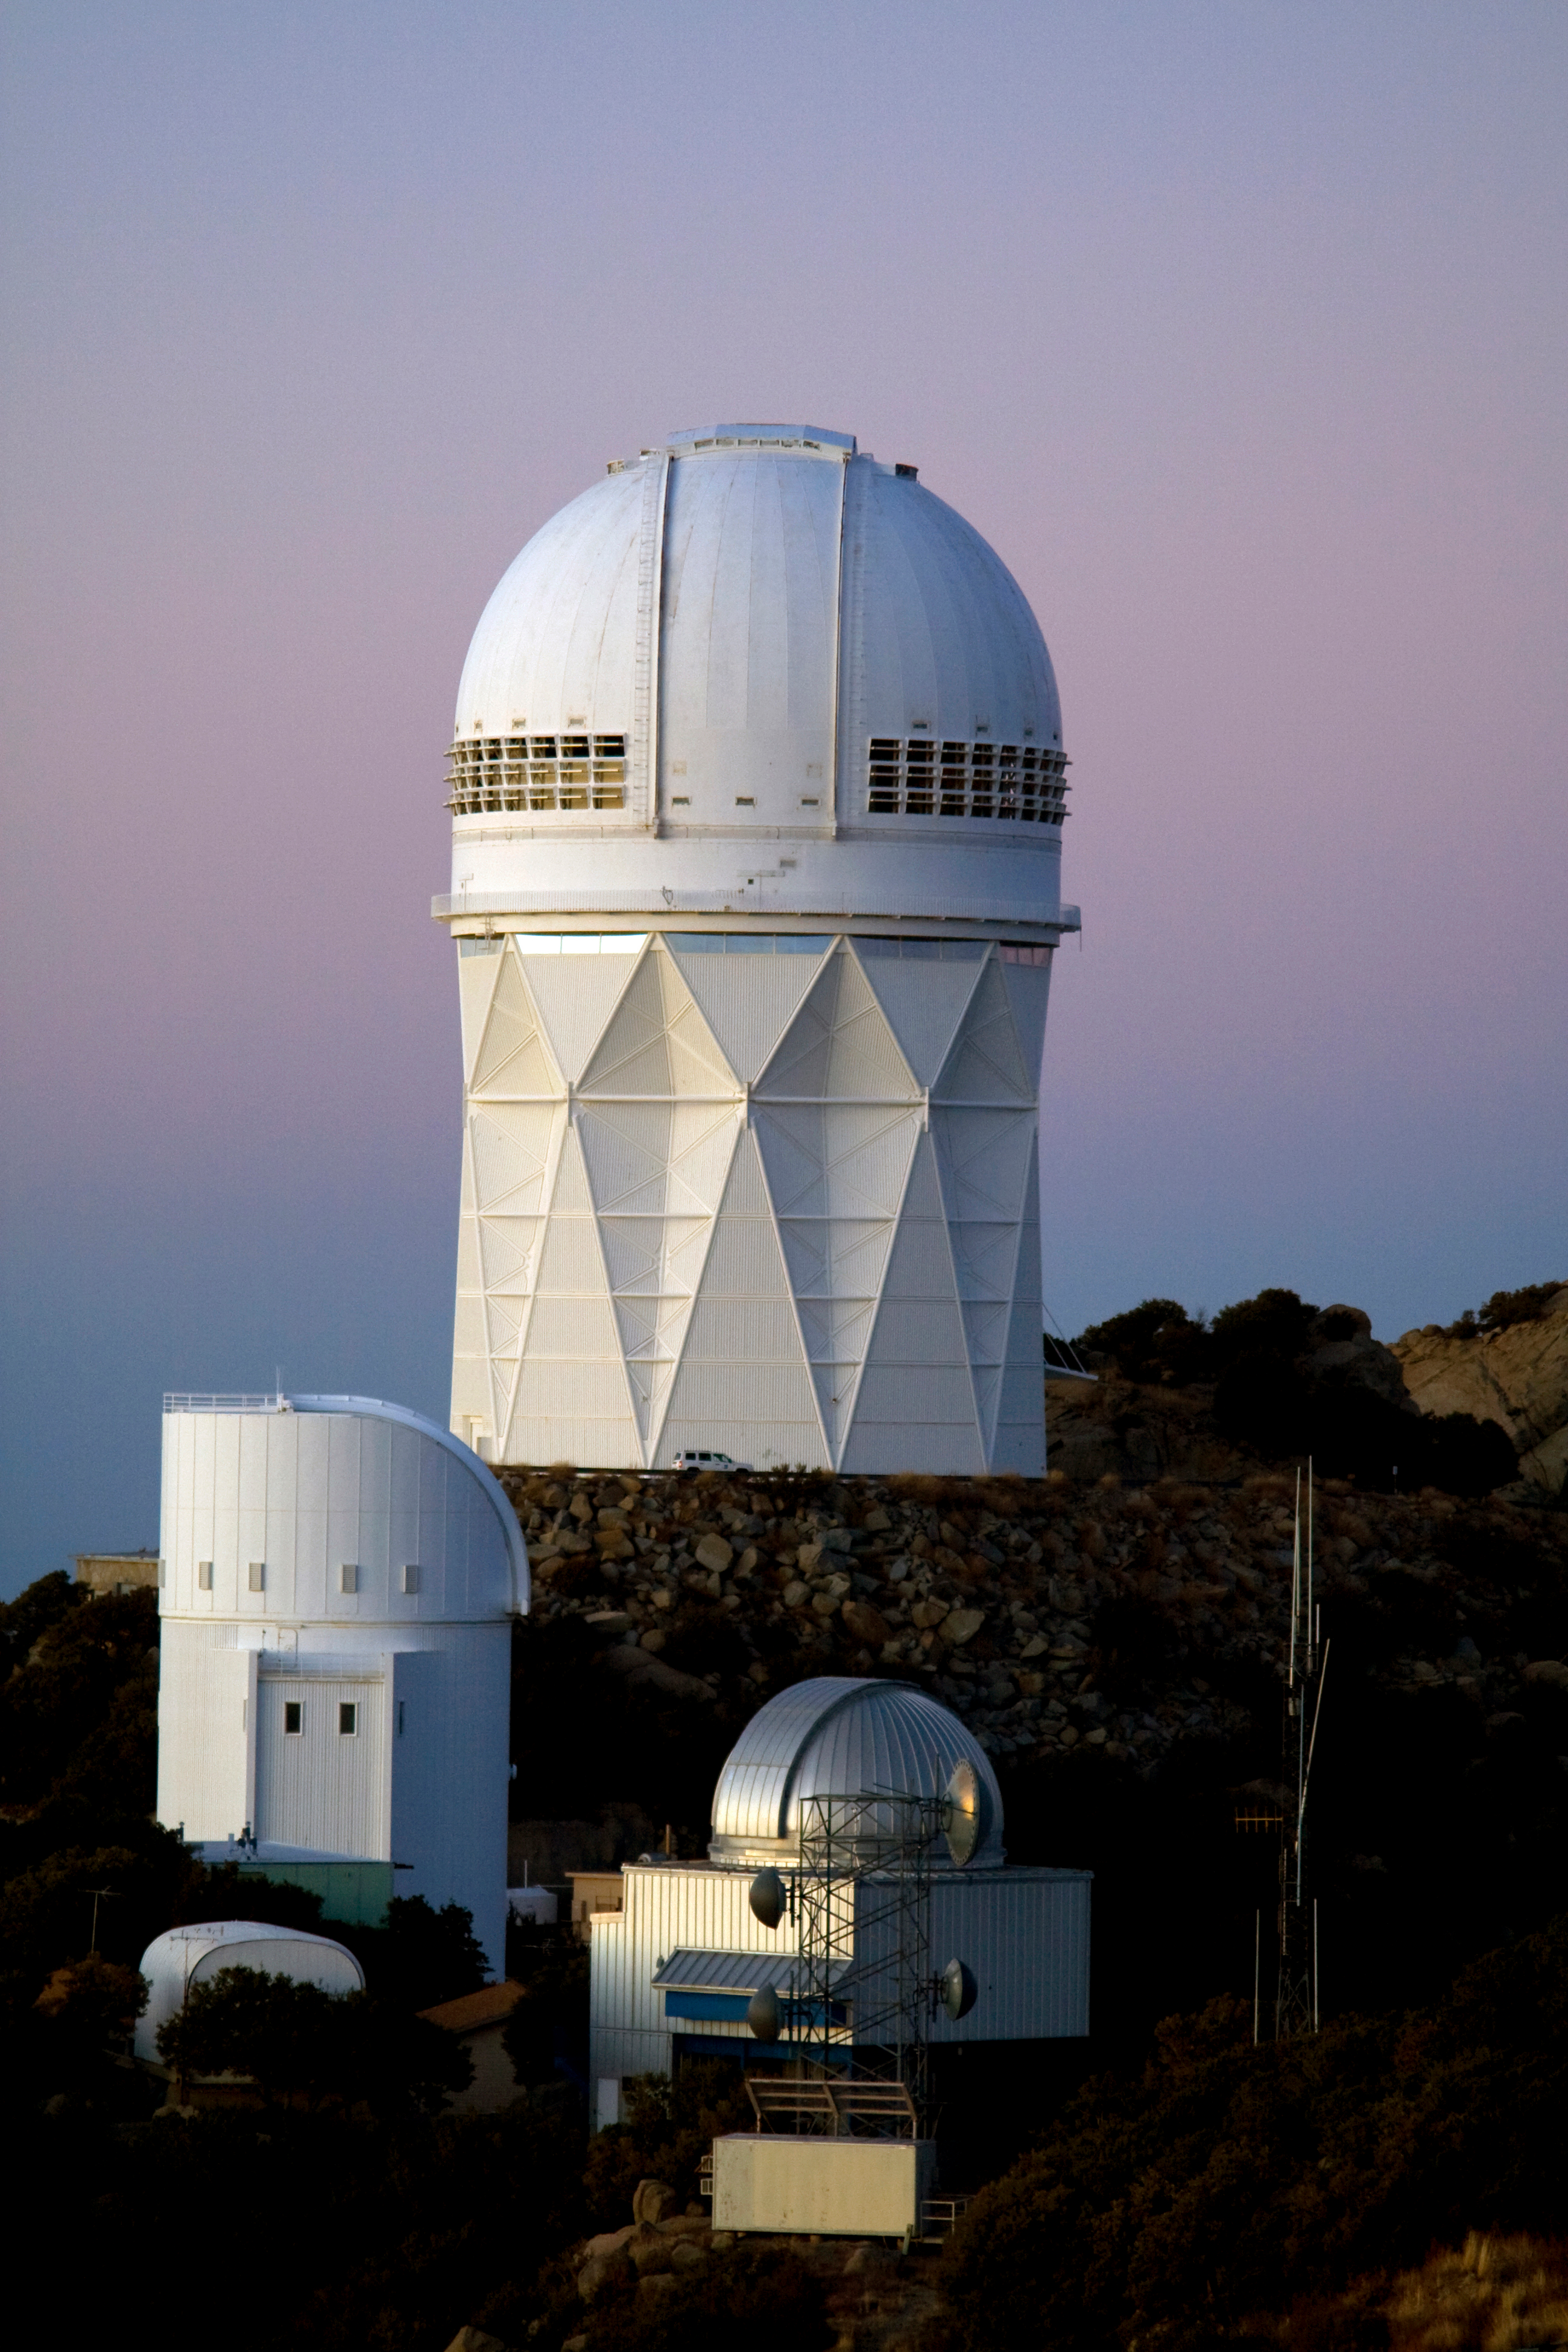

The NOAO 4-meter Telescope at Dusk

The NOAO Mayall 4-meter Telescope on Kitt Peak National Observatory at Dusk.

Credit: P. Marenfeld (NOIRLab/NSF/AURA)